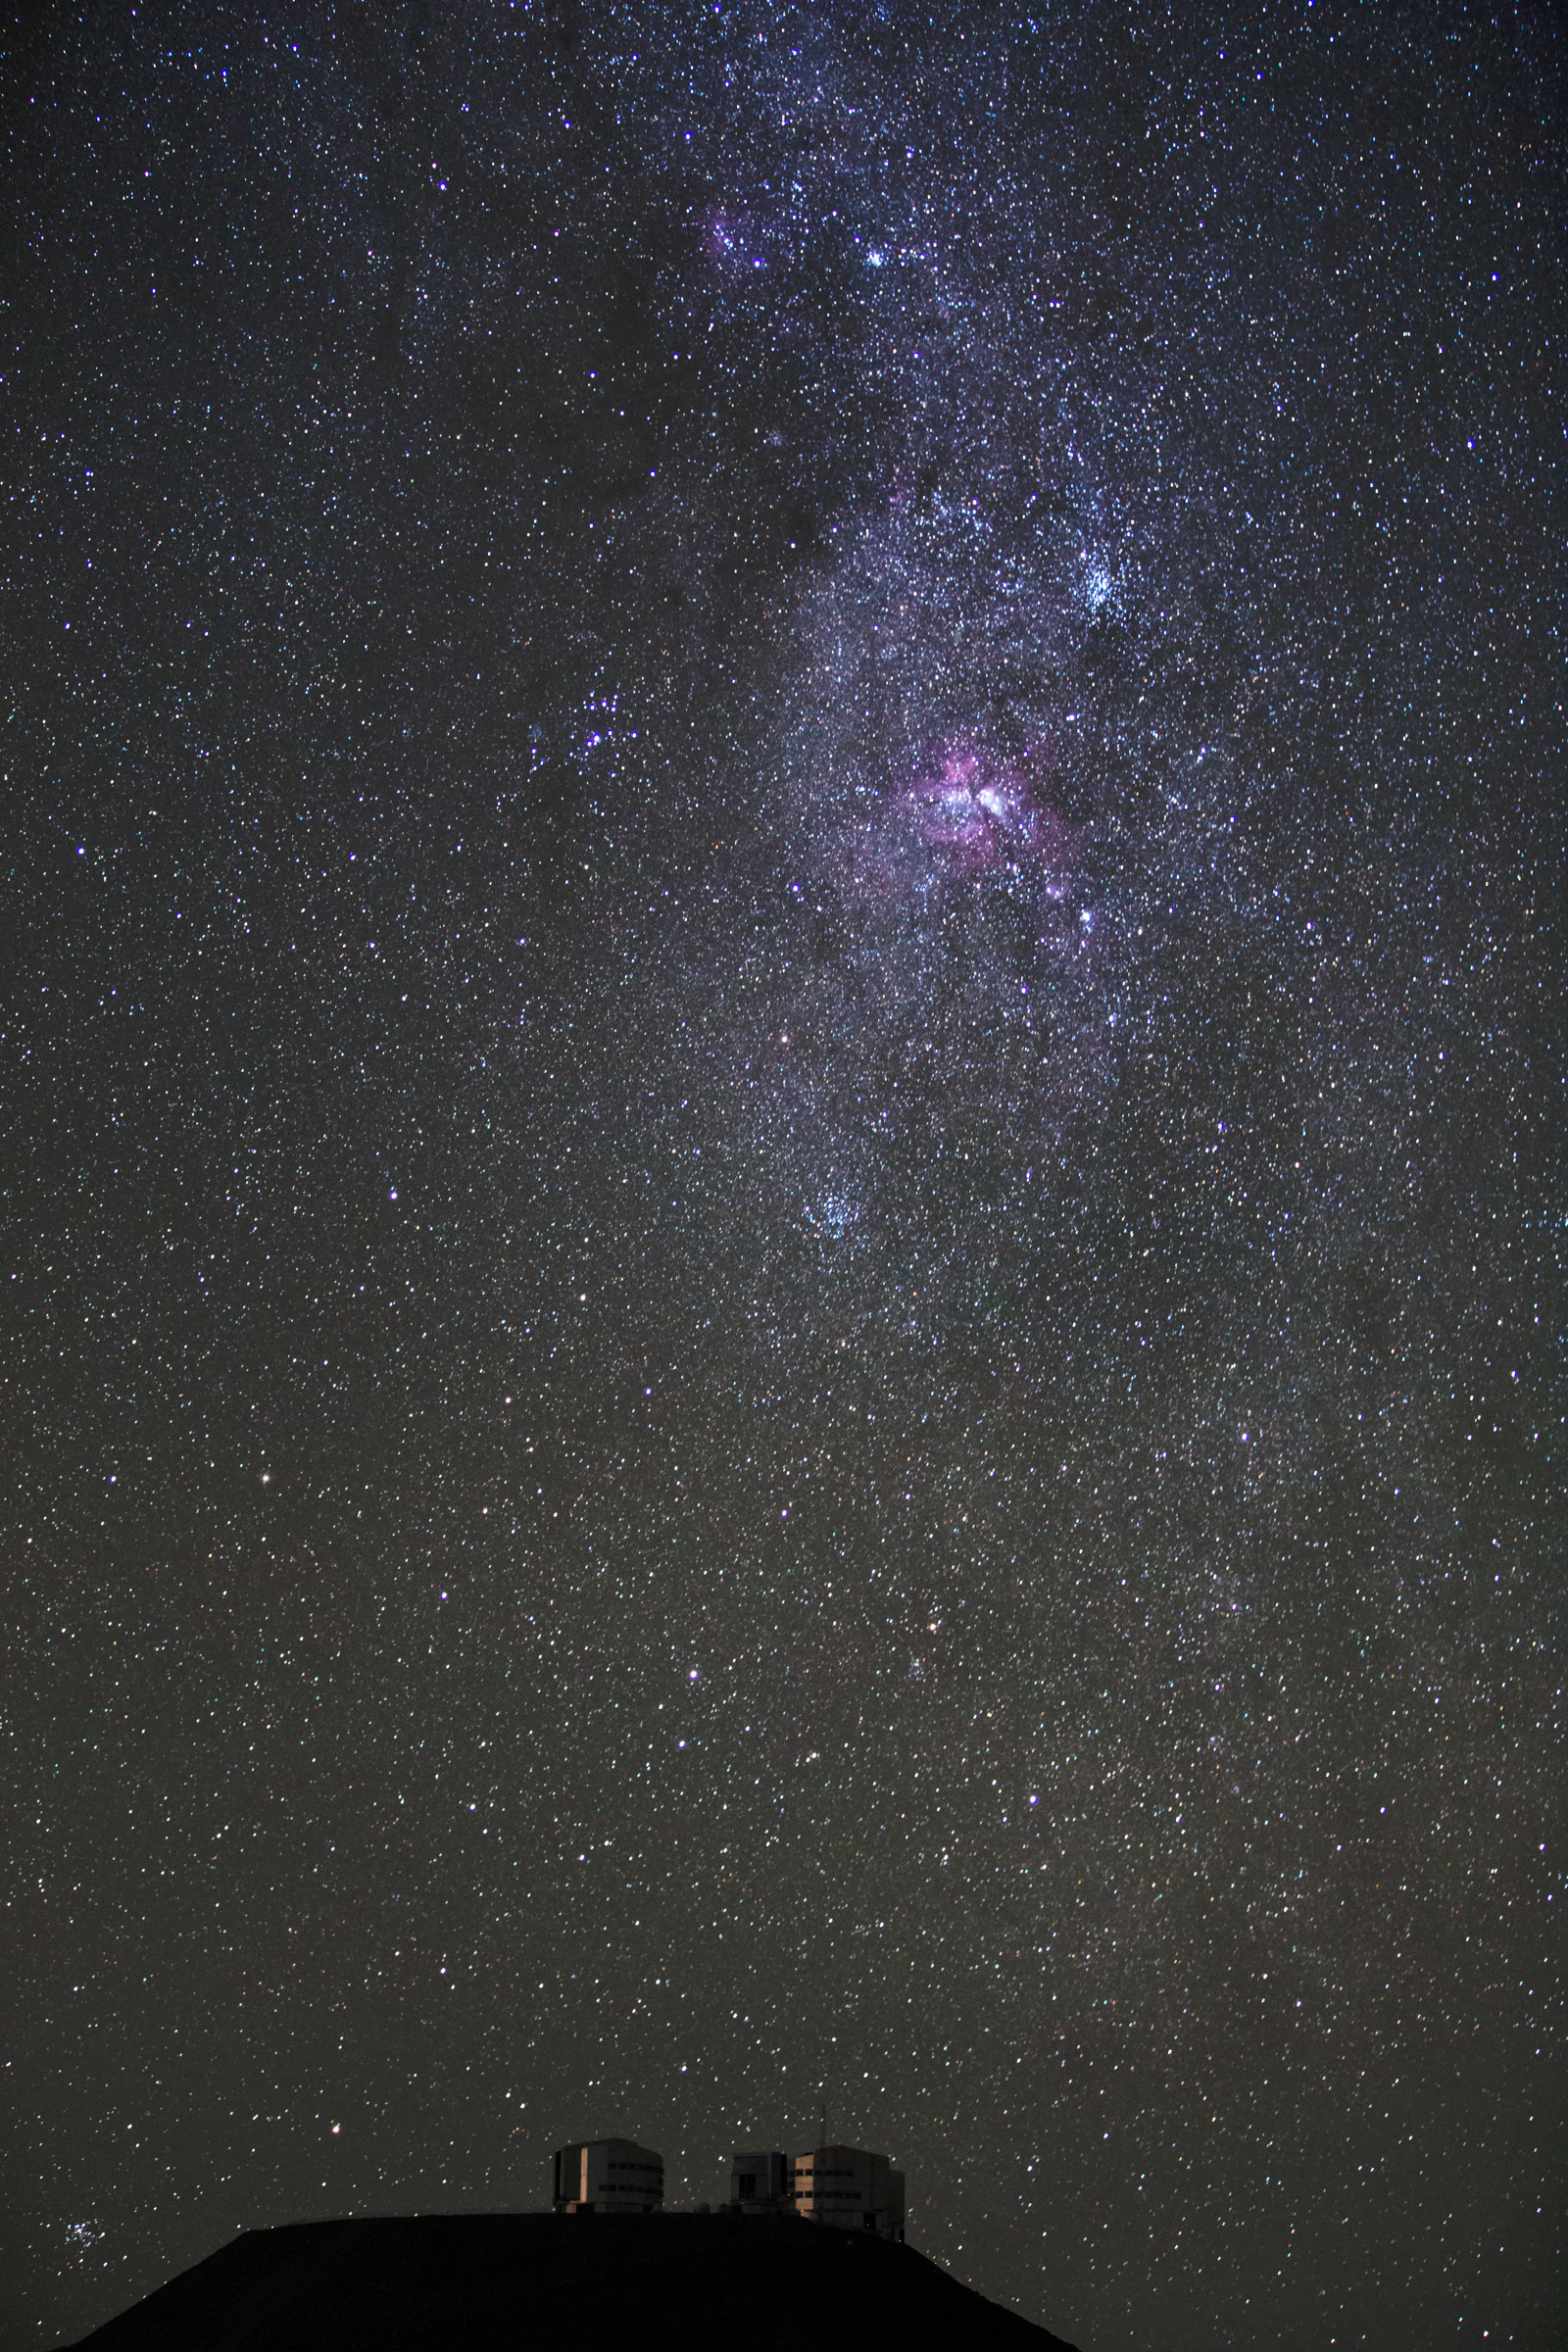

Milky Way hangs above Paranal

The Milky Way Galaxy seen to hang above the VLT platform on Cerro Paranal. Taken during the ESO Ultra HD Expedition.

Credit: ESO/C. Malin (christophmalin.com)